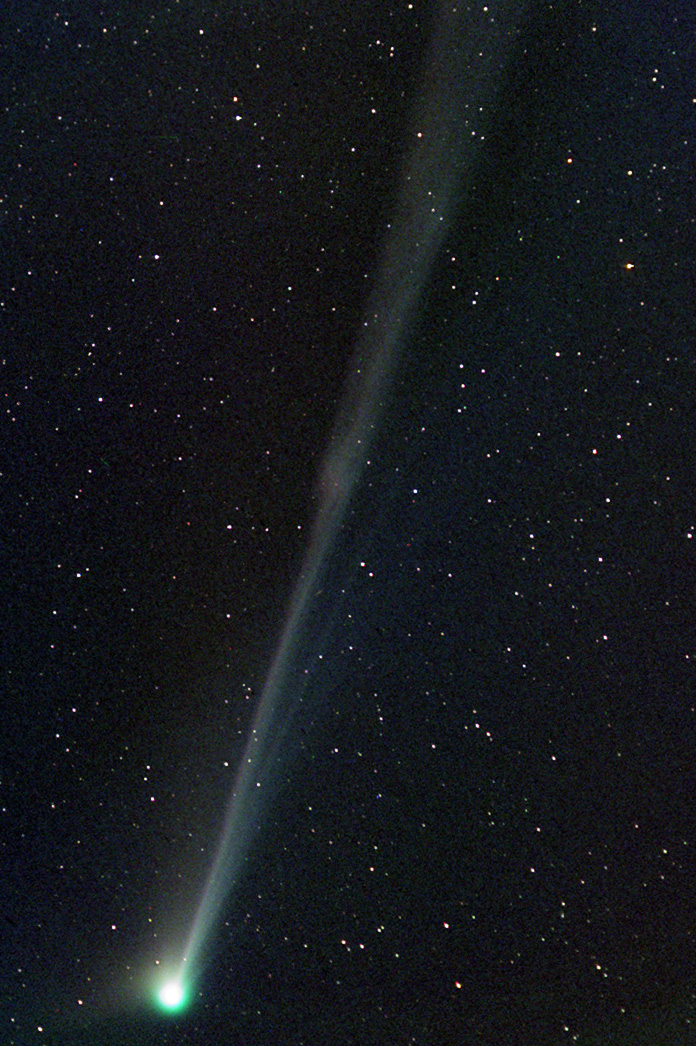

Comet Linear (C/2002 T7)

In the past comets brought with them connotations of doom and gloom. Witnessing a comet in the night sky could very well be one of the scariest things a person might see up there in the heavens. Nowadays, given sufficient distance from the Earth, comets elicit a distinctly different reaction. People gaze at them in wonder from even bright city skies- and amateur astronomers enjoy the change in pace from their usual astronomical vistas. This comet, LINEAR (C/2002 T7), rounded the Sun in 2004 and began its journey to the outer part of the solar system. On its way, people in the northern hemisphere were able to catch a glimpse of it during the subsequent months.The images shown here are separated by 3-4 days worth of time. Notice how quickly the comet changes its appearance. Also note how the comet's anti-solar direction (along the tail) is changing as it moves in its orbit (the images have identical orientations with North at the left).

This image was taken as part of Advanced Observing Program (AOP) program during 2014 at Kitt Peak Visitor Center.

Credit: KPNO/NOIRLab/NSF/AURA/Pat Balfour and Curt Harris/Adam Block